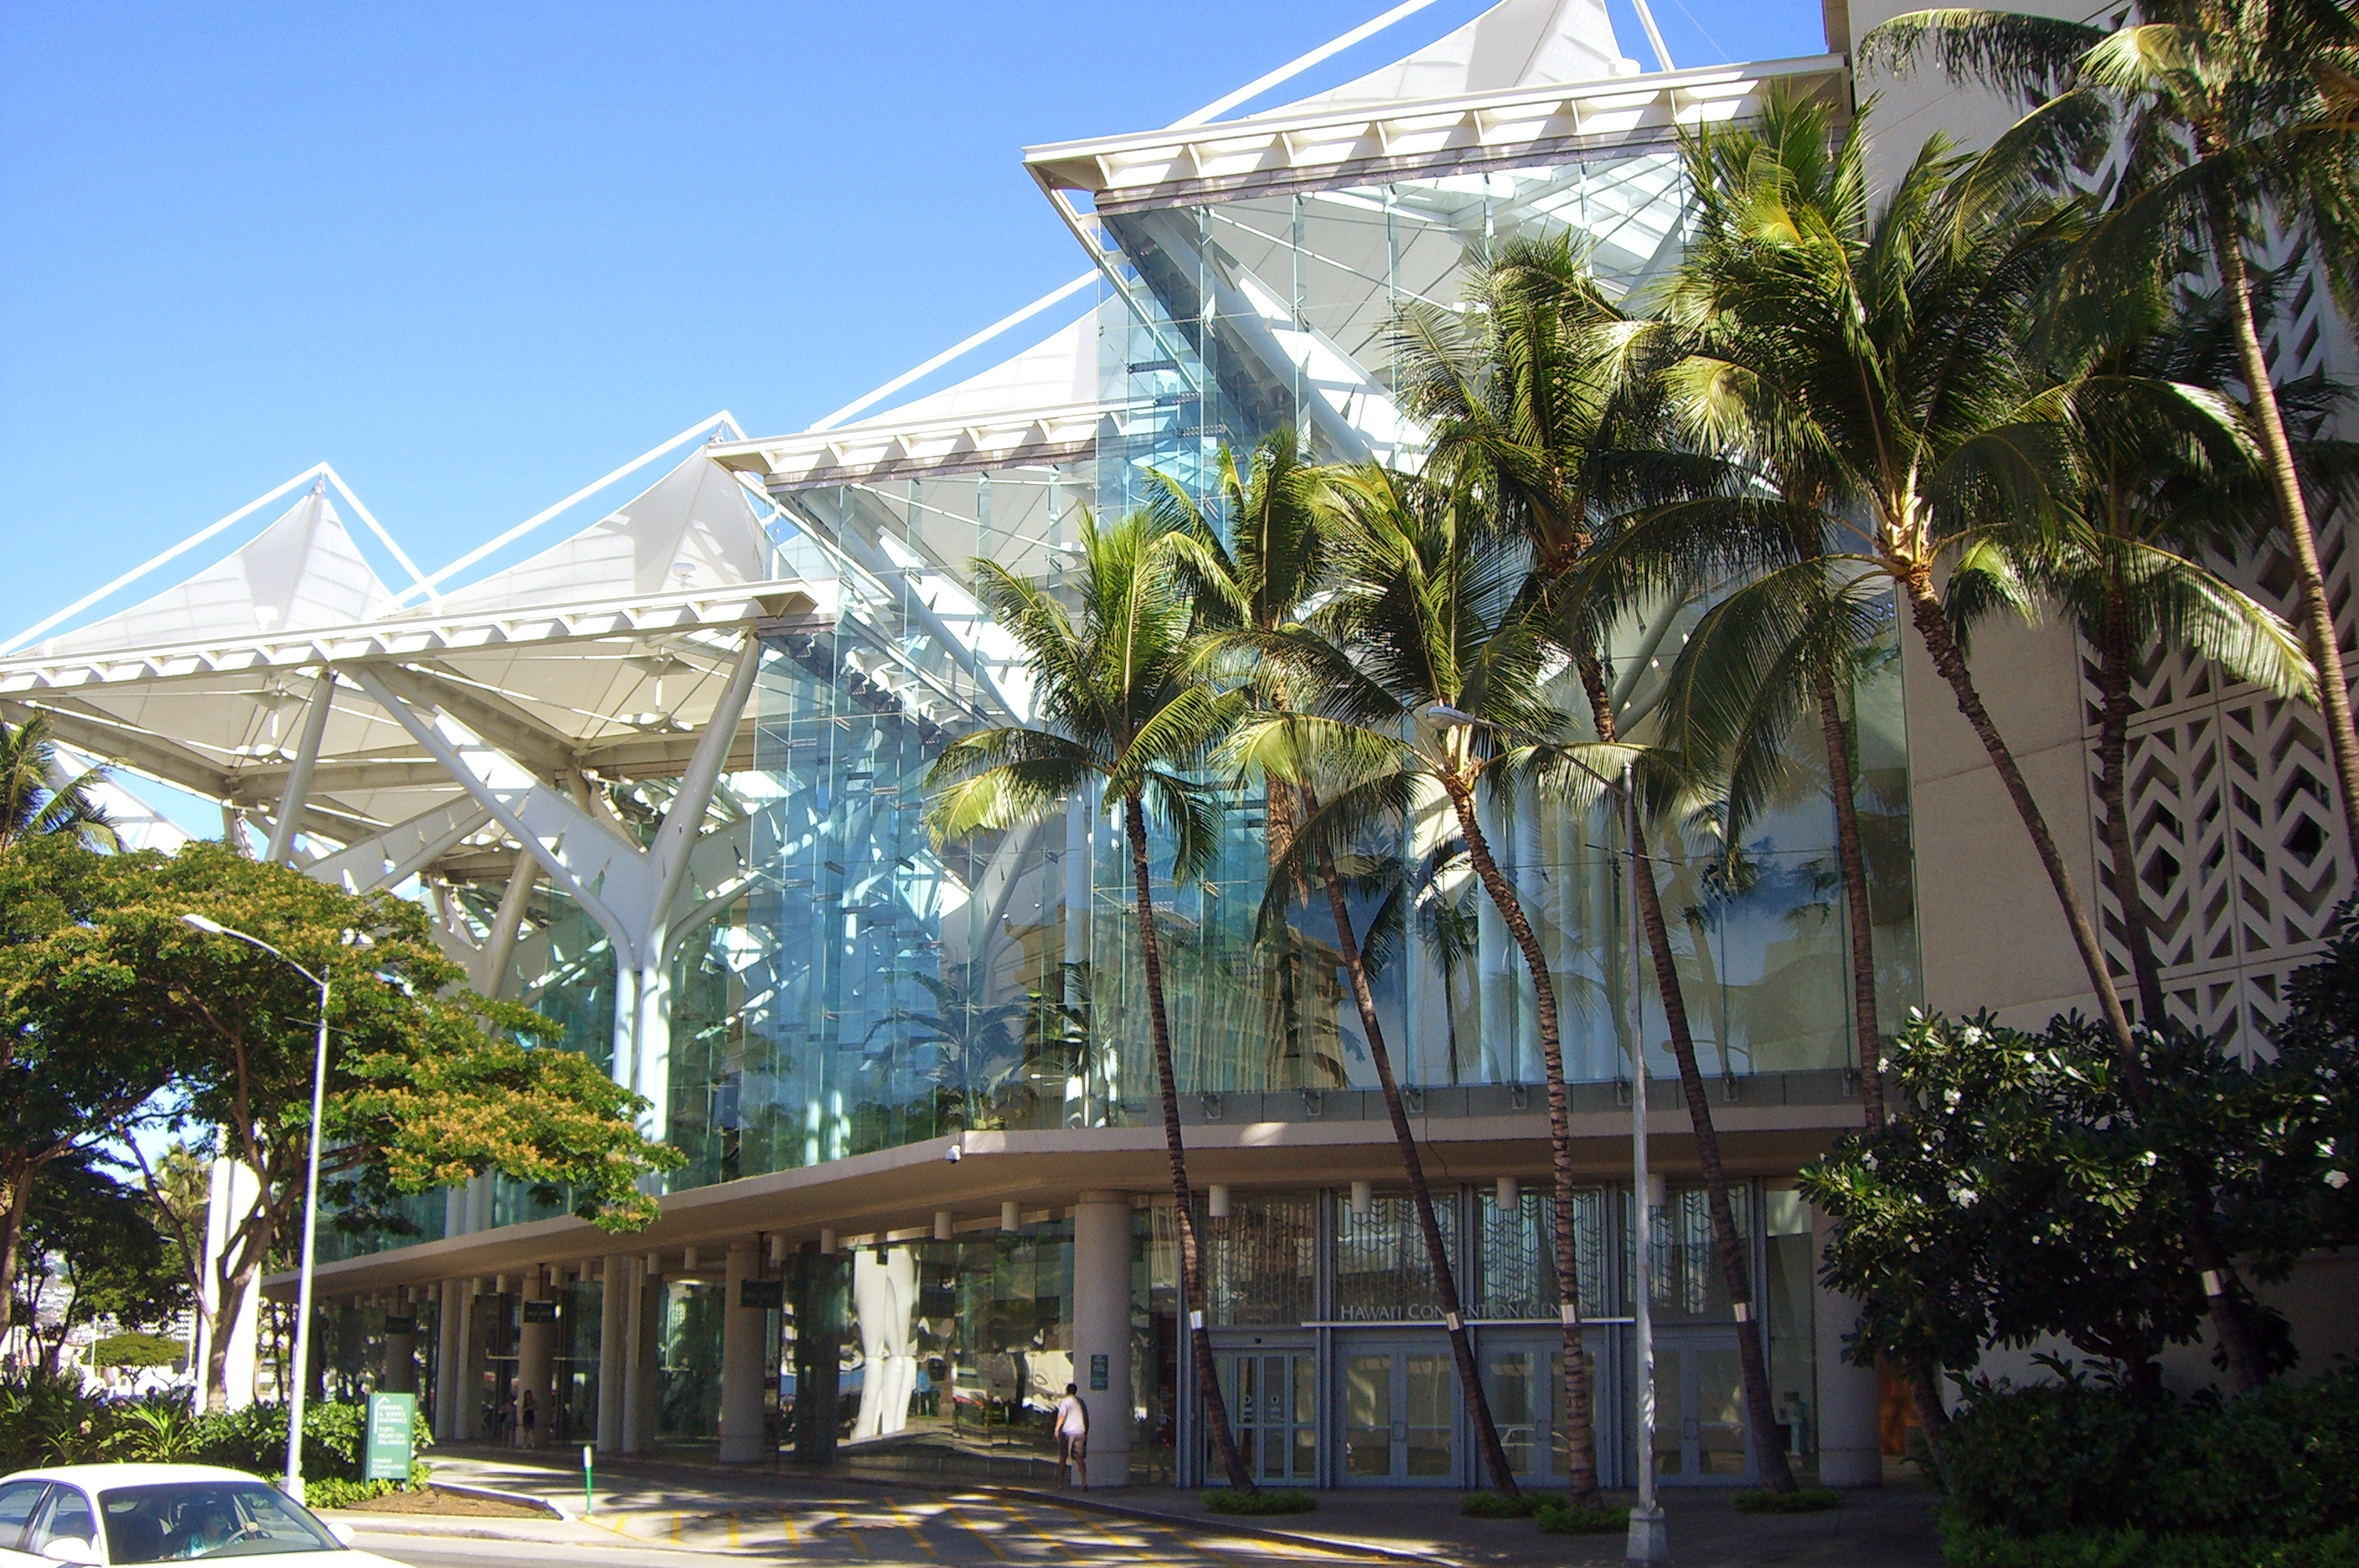

The Hawai'i Convention Center

The Hawai'i Convention Center in Honolulu, Hawai'i, venue for the XXIX IAU General Assembly.

Credit: Hawaii Tourism Authority (HTA)